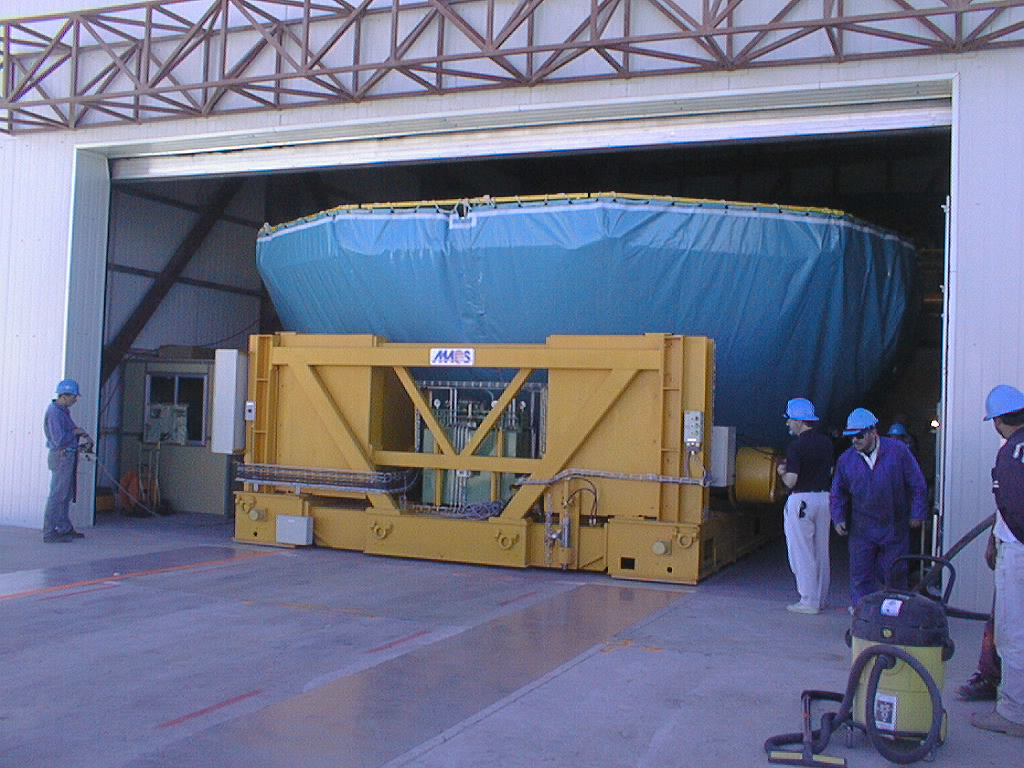

Mirror installed on first VLT Unit Telescope

The air cushion carriage with the M1 Cell and the first 8.2-m Zerodur mirror slides through the Mirror Maintenance Building (MMB) door on its guide tracks. (Photo obtained on April 16, 1998).

Credit: ESO